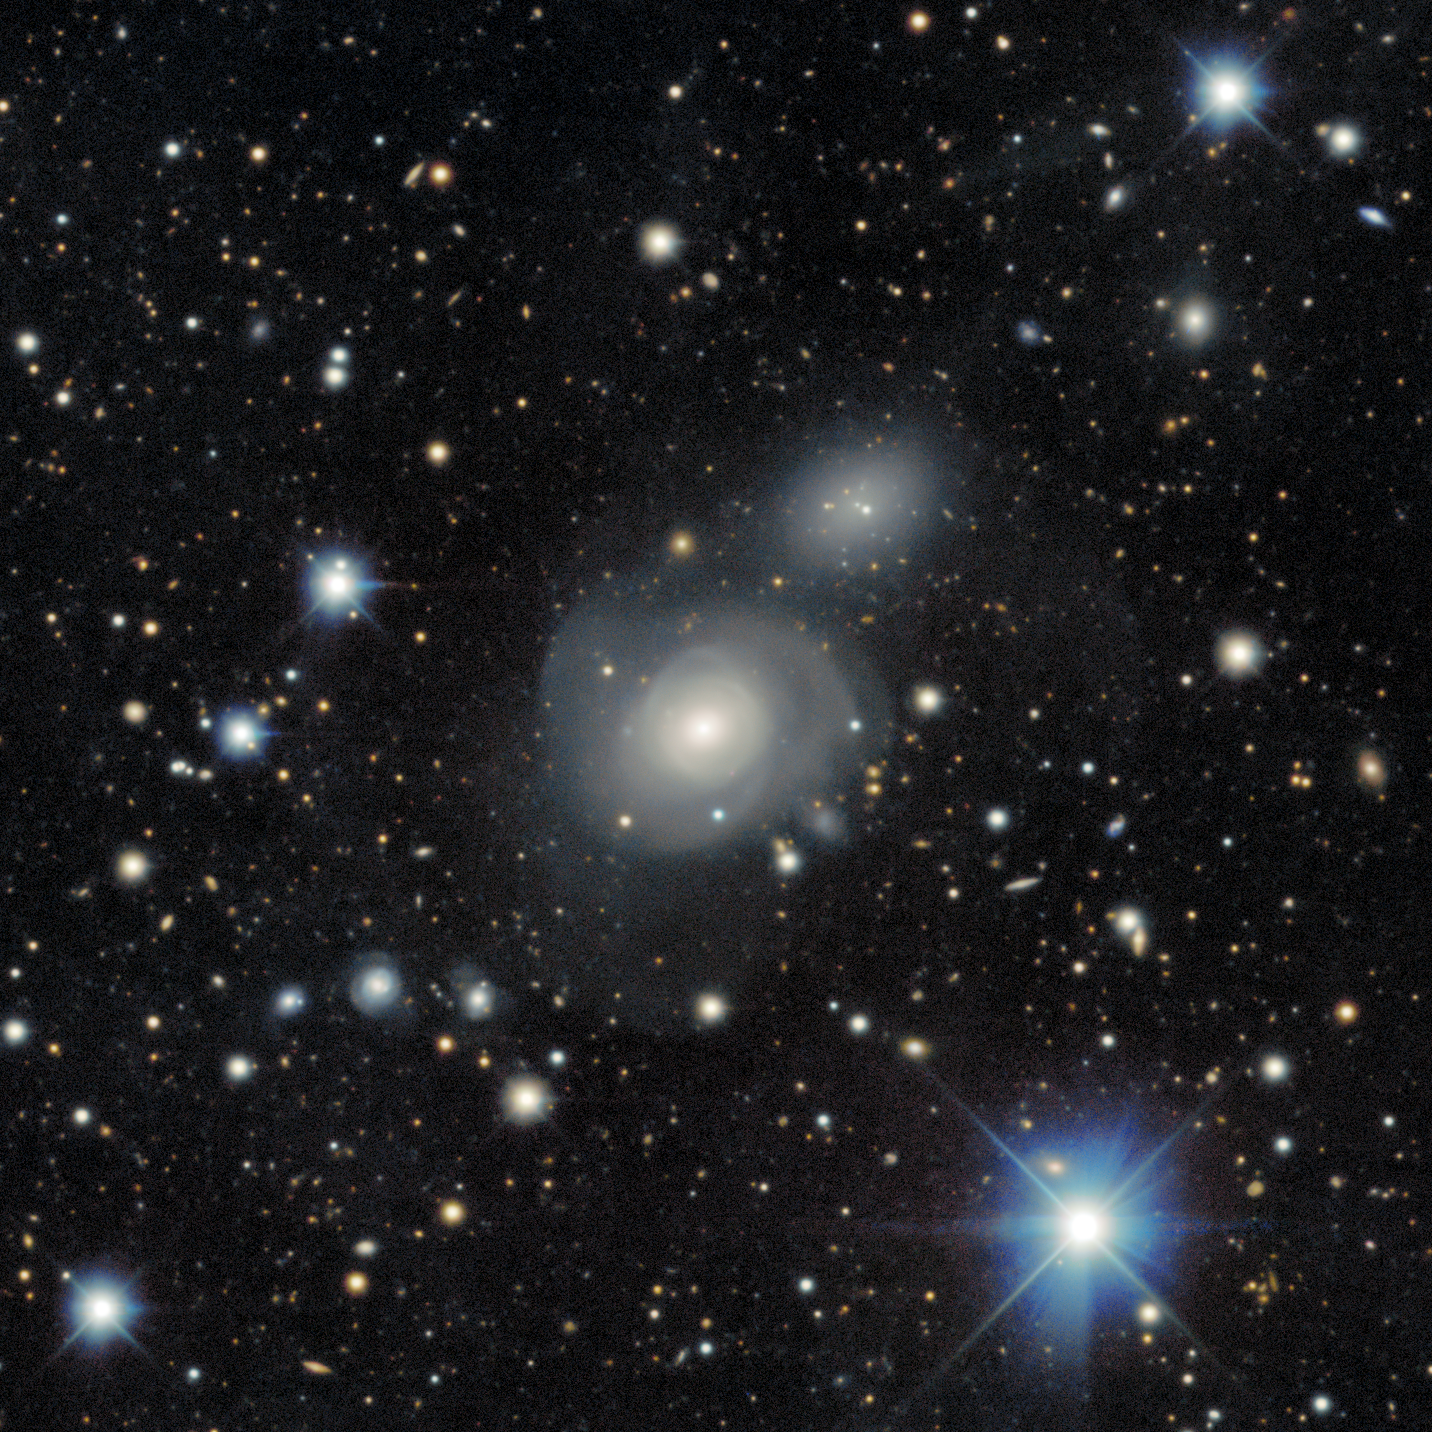

Face-on spiral galaxy LEDA 744285

The face-on spiral galaxy LEDA 744285

Credit: DESI Legacy Imaging Surveys/LBNL/DOE & KPNO/CTIO/NOIRLab/NSF/AURAImage processing: T.A. Rector (University of Alaska Anchorage/NSF NOIRLab), M. Zamani (NSF NOIRLab), R. Colombari (NSF NOIRLab) & D. de Martin (NSF NOIRLab)